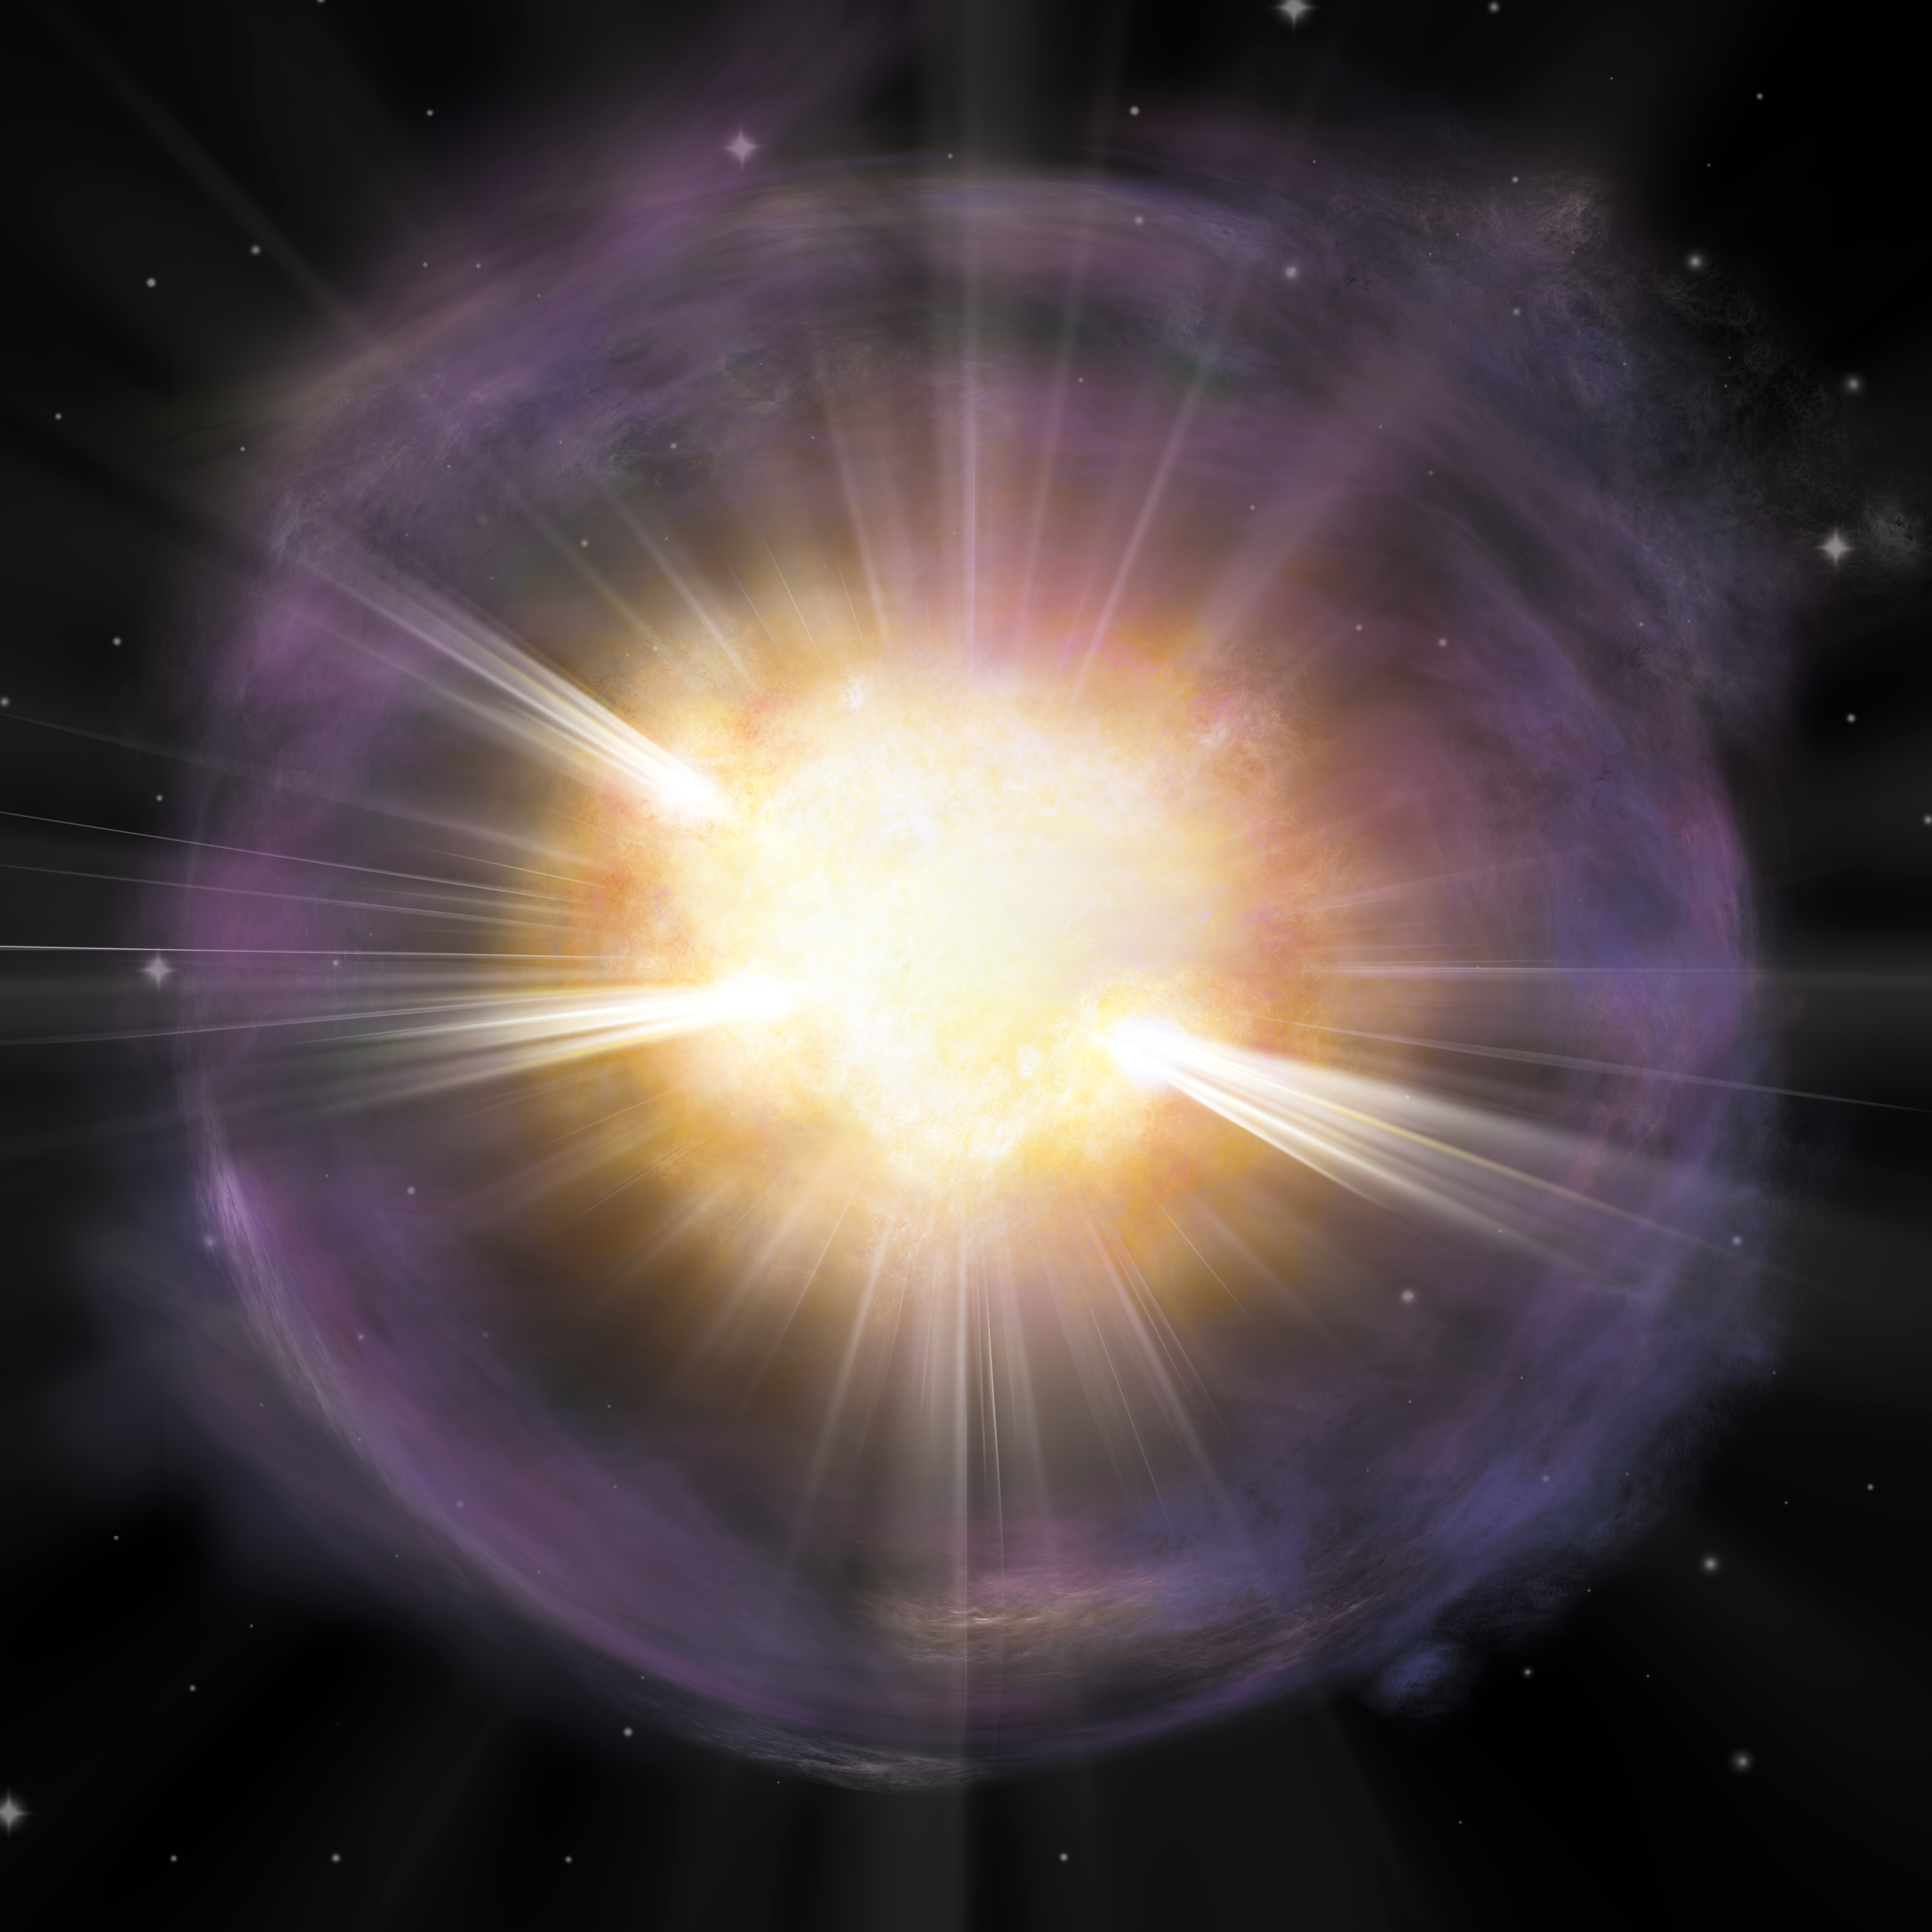

Artist’s interpretation of the calcium-rich supernova 2019ehk

Artist’s interpretation (without labels) of the calcium-rich supernova 2019ehk. Shown in orange is the calcium-rich material created in the explosion. Purple coloring represents gas shed by the star right before the explosion, which then produced bright X-ray emission when the material collided with the supernova shockwave.

Credit: A. M. Geller/Northwestern University/CTIO/SOAR/NOIRLab/NSF/AURA